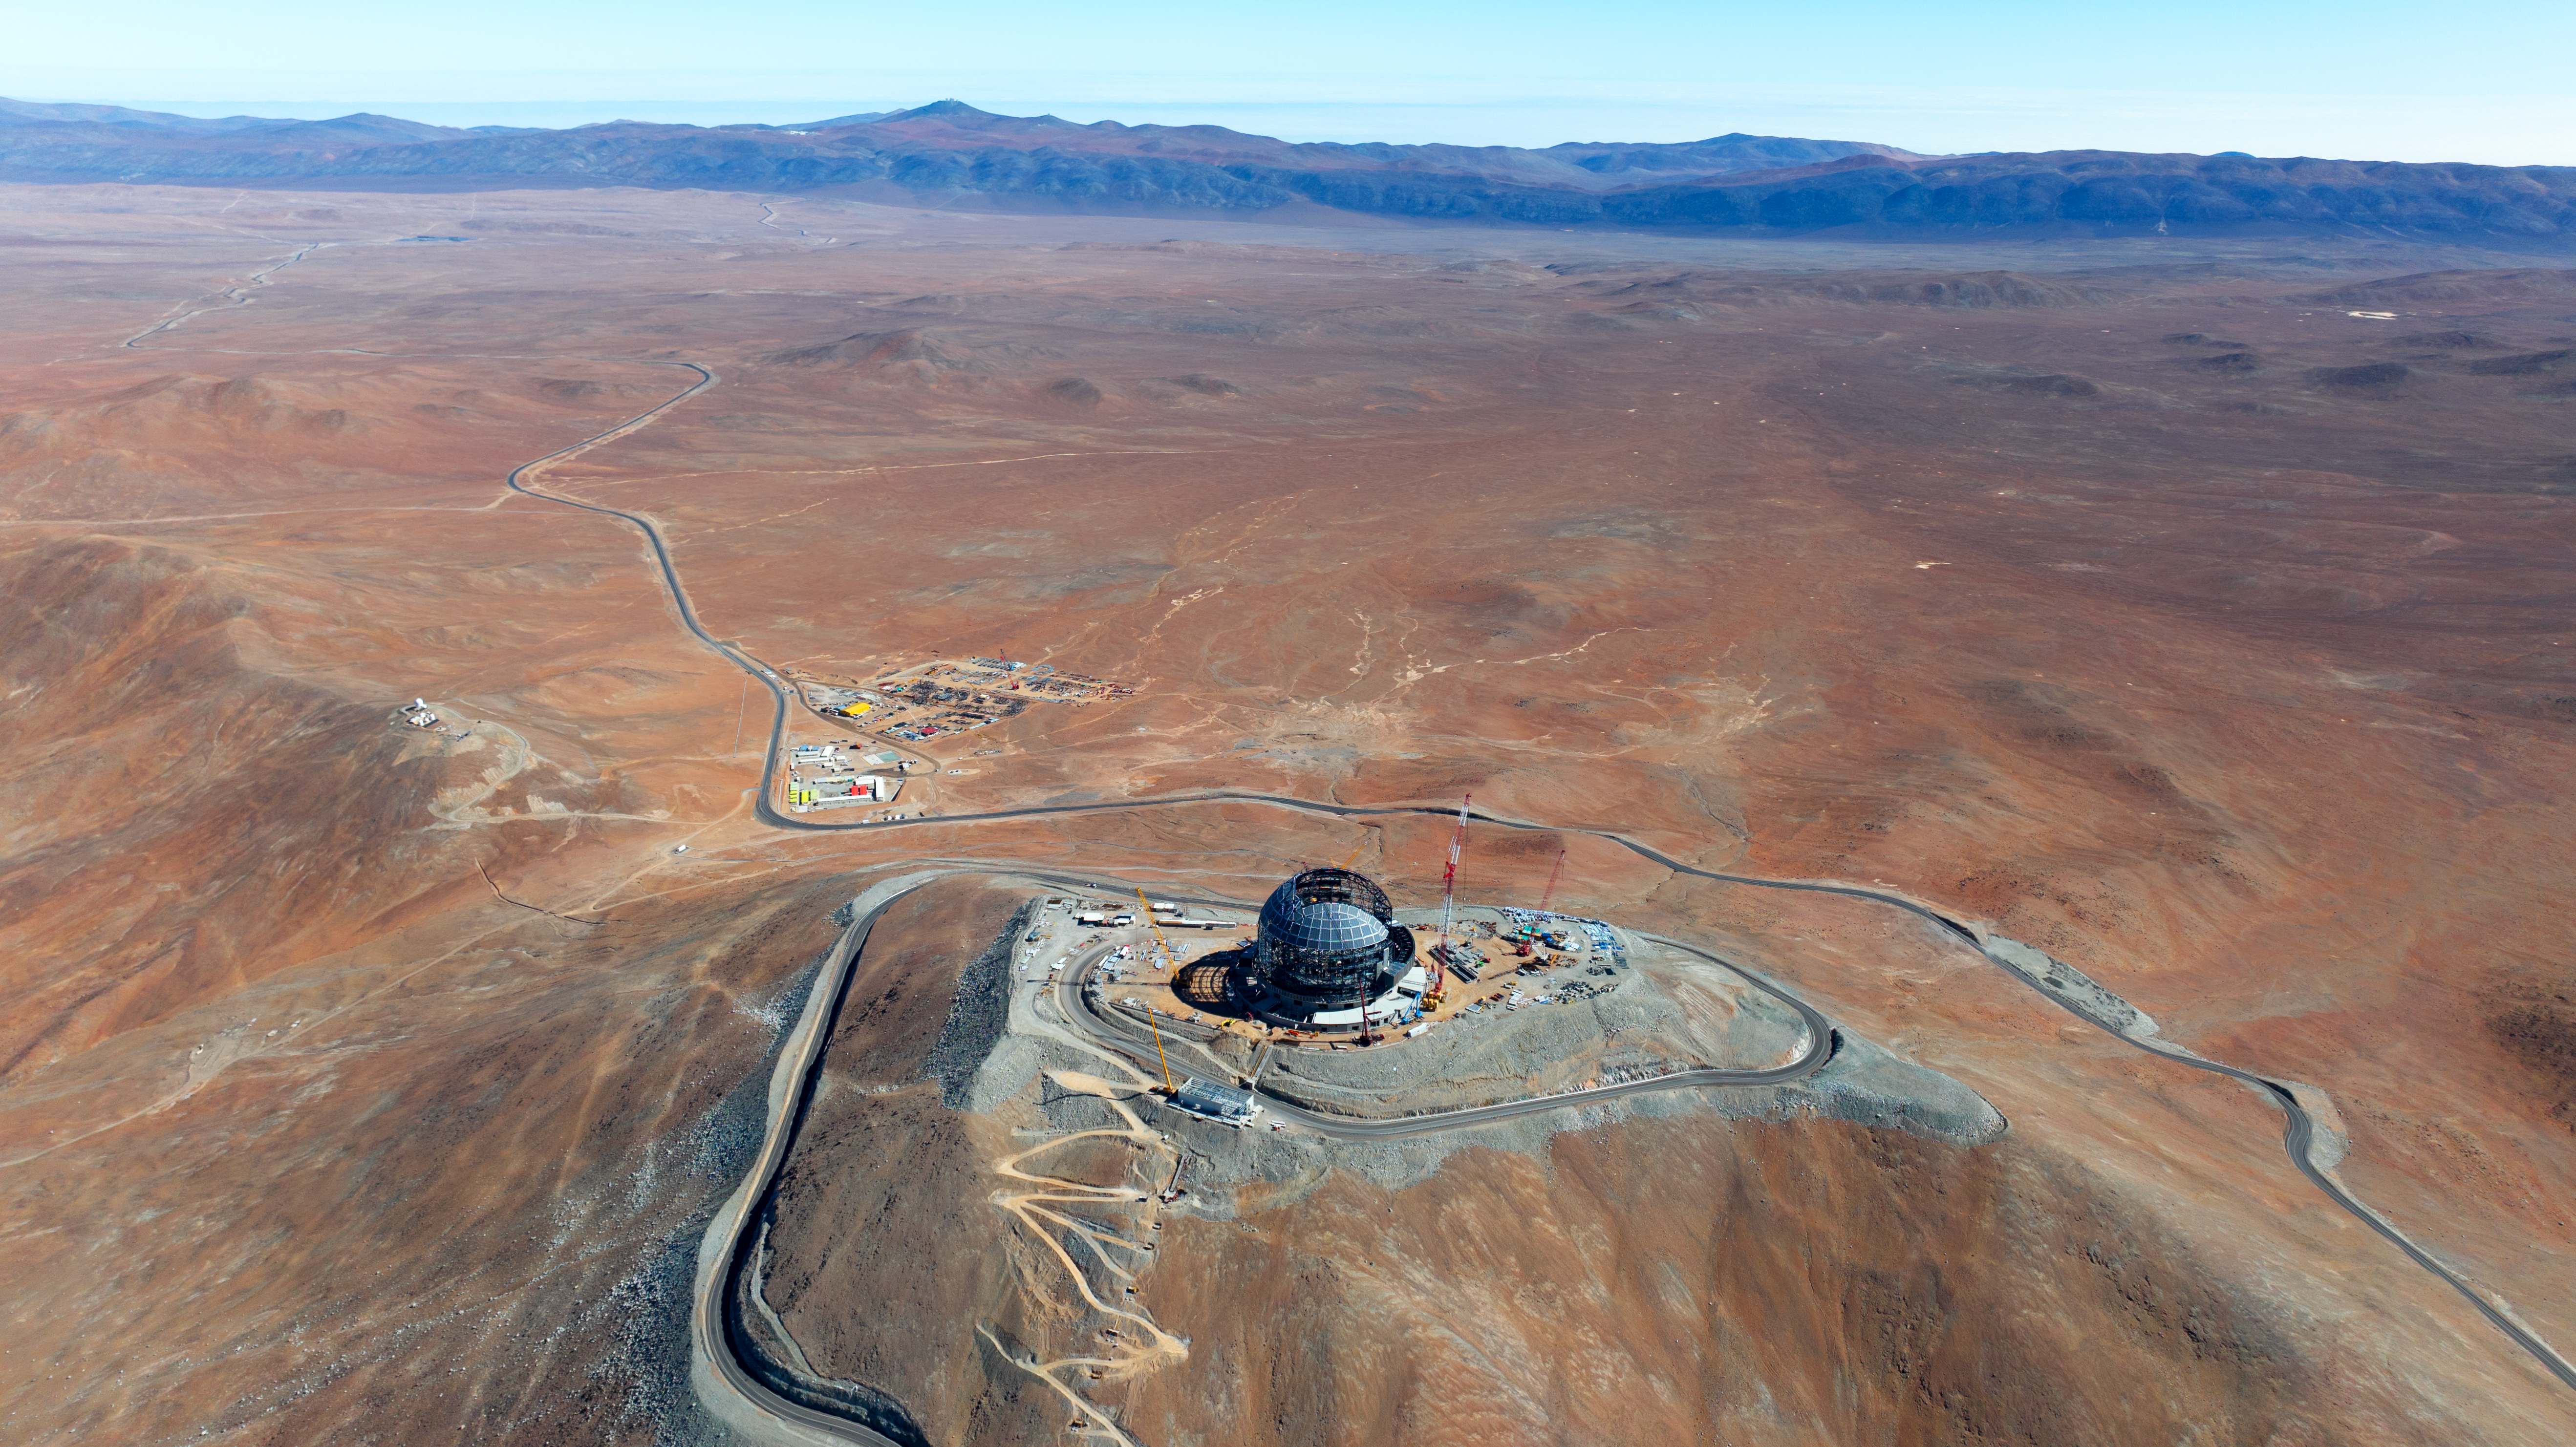

A winding road through the Atacama Desert

This drone image from June 2024 shows the dome of ESO's Extremely Large Telescope (ELT), located on Cerro Armazones. Also in this image is the ELT basecamp at the bottom of the mountain, the Cerro Murphy Observatory on the left, and Paranal Observatory perched on the far distant mountains, all sharing the amazing blue skies of the Atacama Desert in Chile.

Credit: ESO